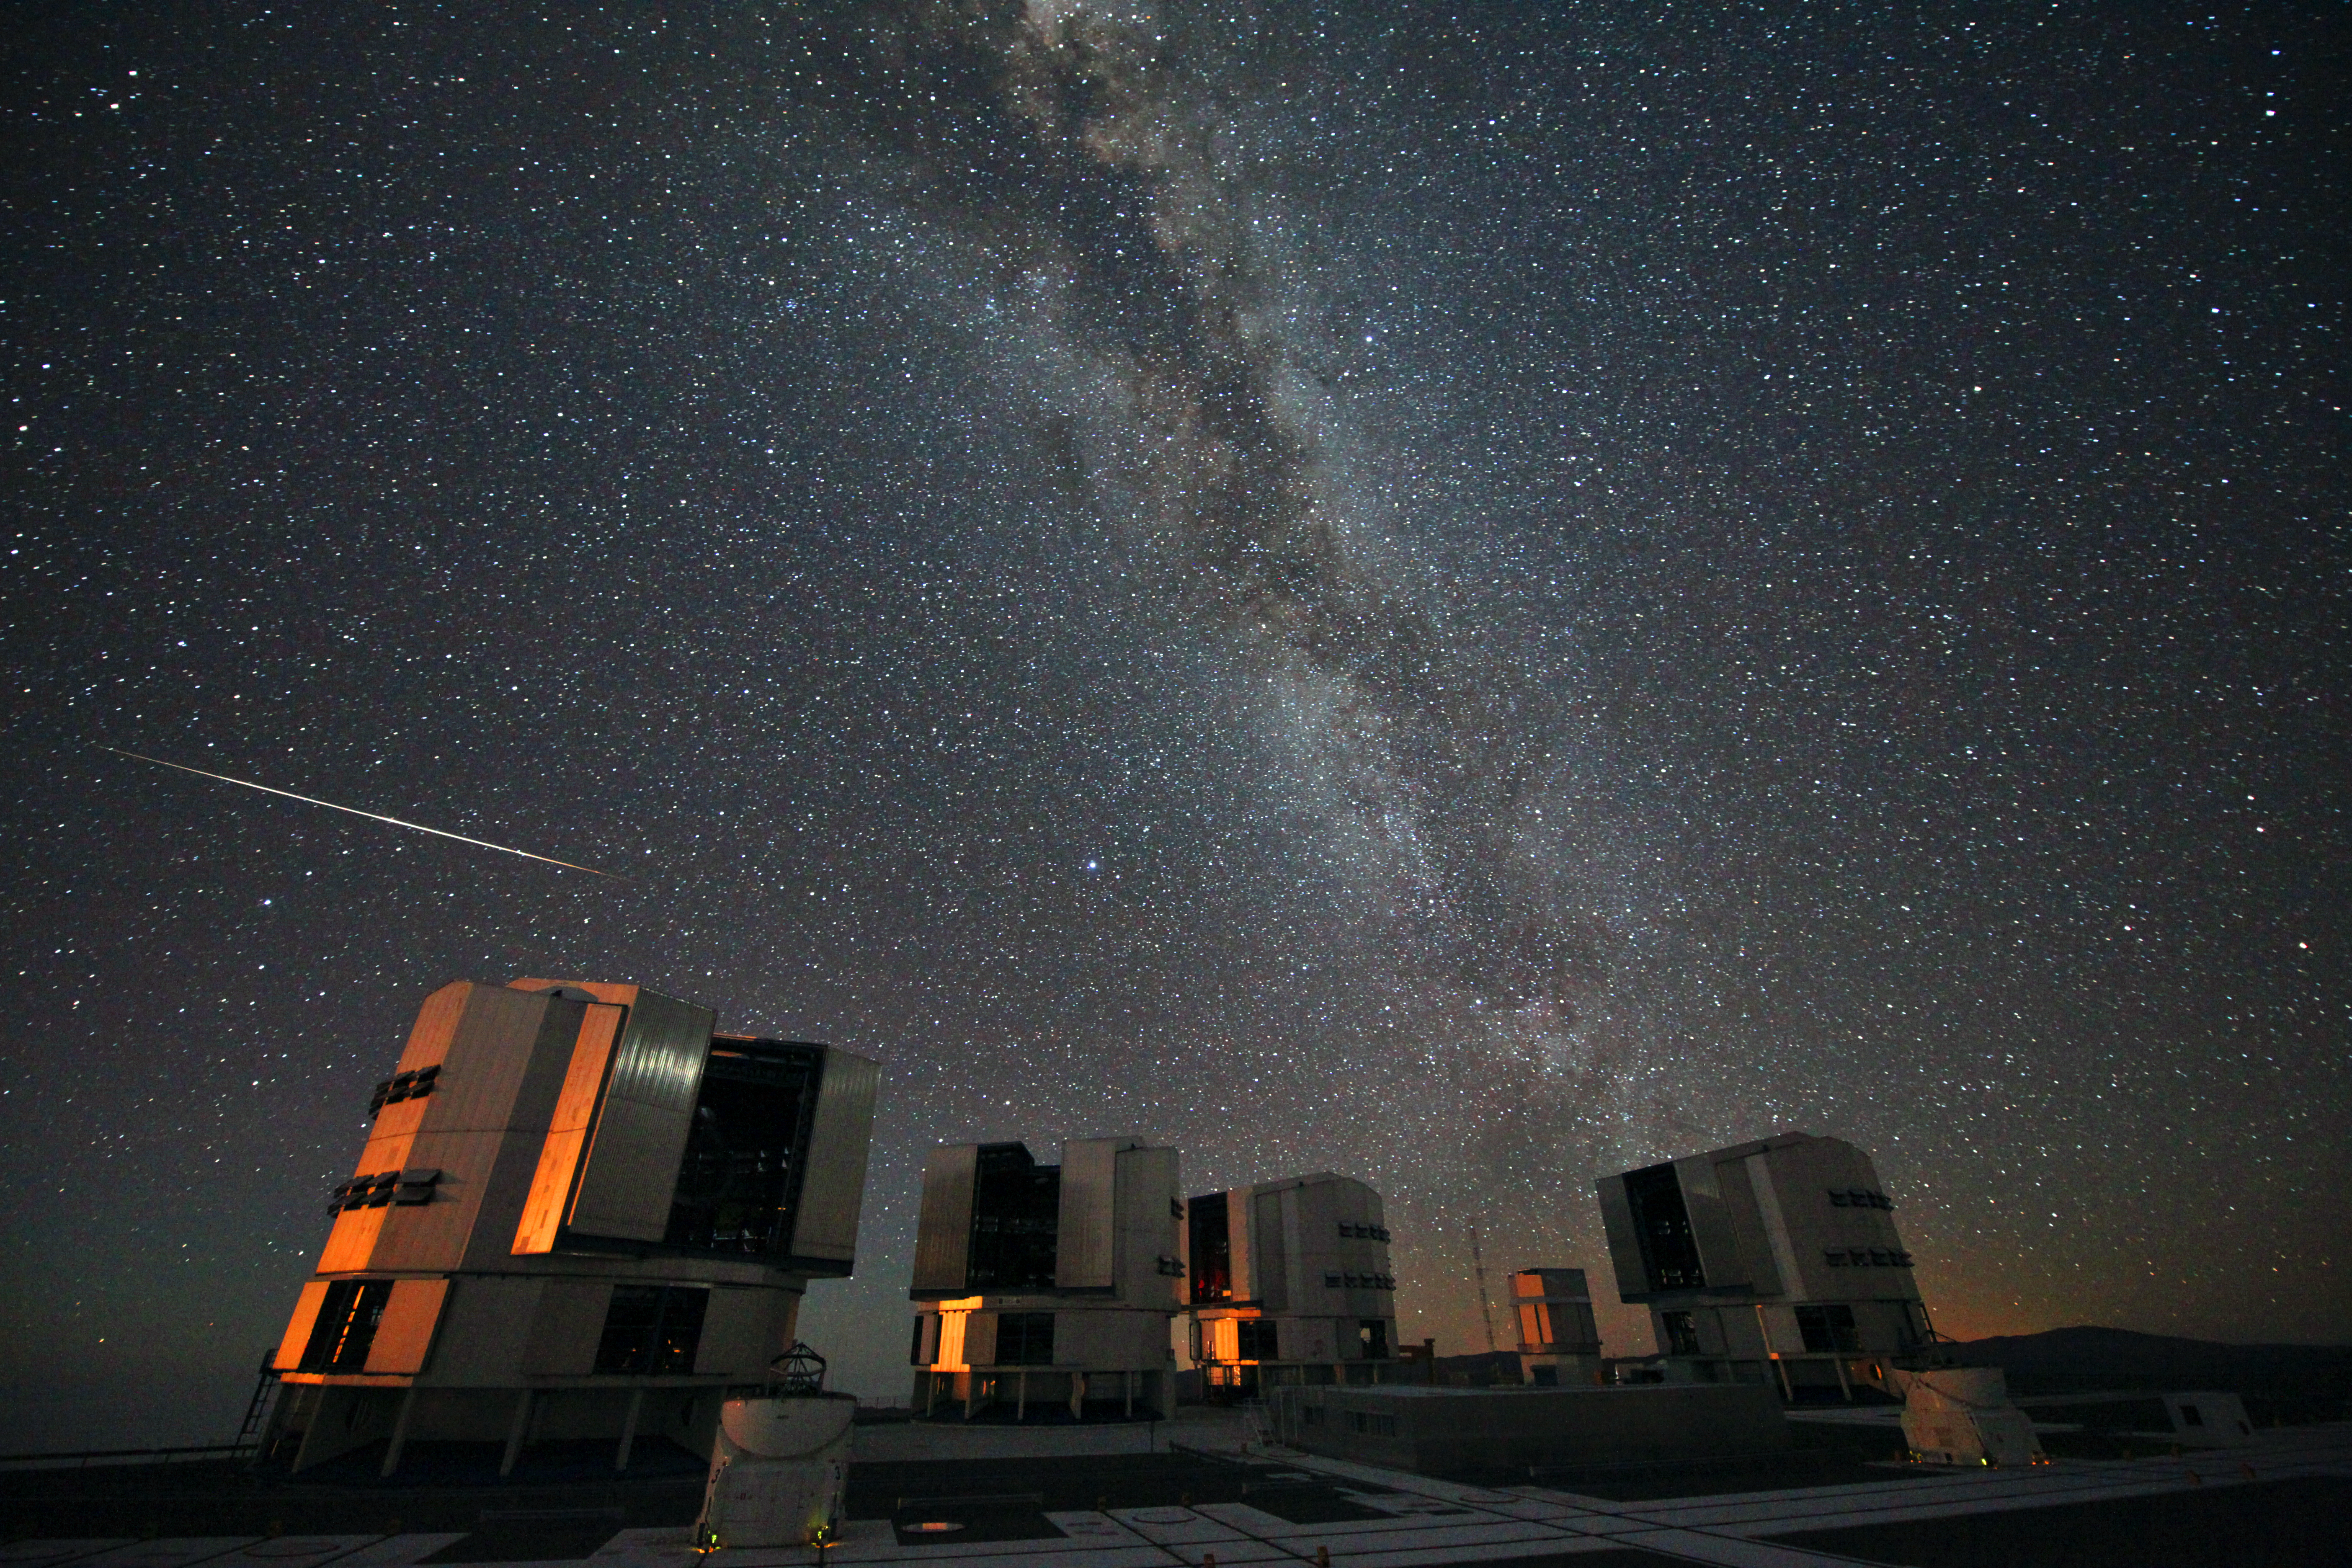

The 2010 Perseids over the VLT

Every year in mid-August the Perseid meteor shower has its peak. Meteors, colloquially known as “shooting stars”, are caused by pieces of cosmic debris entering Earth’s atmosphere at high velocity, leaving a trail of glowing gases. Most of the particles that cause meteors are smaller than a grain of sand and usually disintegrate in the atmosphere, only rarely reaching the Earth’s surface as a meteorite.

The Perseid shower takes place as the Earth moves through the stream of debris left behind by Comet Swift-Tuttle. In 2010 the peak was predicted to take place between 12–13 August 2010. Despite the Perseids being best visible in the northern hemisphere, due to the path of Comet Swift-Tuttle's orbit, the shower was also spotted from the exceptionally dark skies over ESO’s Paranal Observatory in Chile. In order not to miss any meteors in the display, ESO Photo Ambassador Stéphane Guisard set up 3 cameras to take continuous time-lapse pictures on the platform of the Very Large Telescope during the nights of 12–13 and 13–14 August 2010. This handpicked photograph, from the night of 13–14 August, was one of Guisard’s 8000 individual exposures and shows one of the brightest meteors captured. The scene is lit by the reddened light of the setting Moon outside the left of the frame.

Although the comet debris particles are travelling parallel to each other, the meteors appear to radiate from a spot on the sky in the constellation of Perseus (here seen very low on the horizon and partly covered by the VLT enclosures). This effect is due to perspective, as the parallel tracks seem to converge at a distance. The apparent origin in Perseus is what gives the Perseid meteor shower its name.

Around the globe, many thousands of people were out observing the Perseids. Some of them took part in citizen science projects such as Meteorwatch and the annual campaign organised by the International Meteor Organization (IMO). According to the IMO measurements, the 2010 Perseid meteor shower was above normal with a peak activity of over 100 meteors per hour under optimal viewing conditions, but not spectacular. In the coming nights the Perseids will still be visible, but with fewer and fewer meteors night by night.

Credit: ESO/S. Guisard (sguisard.astrosurf.com)